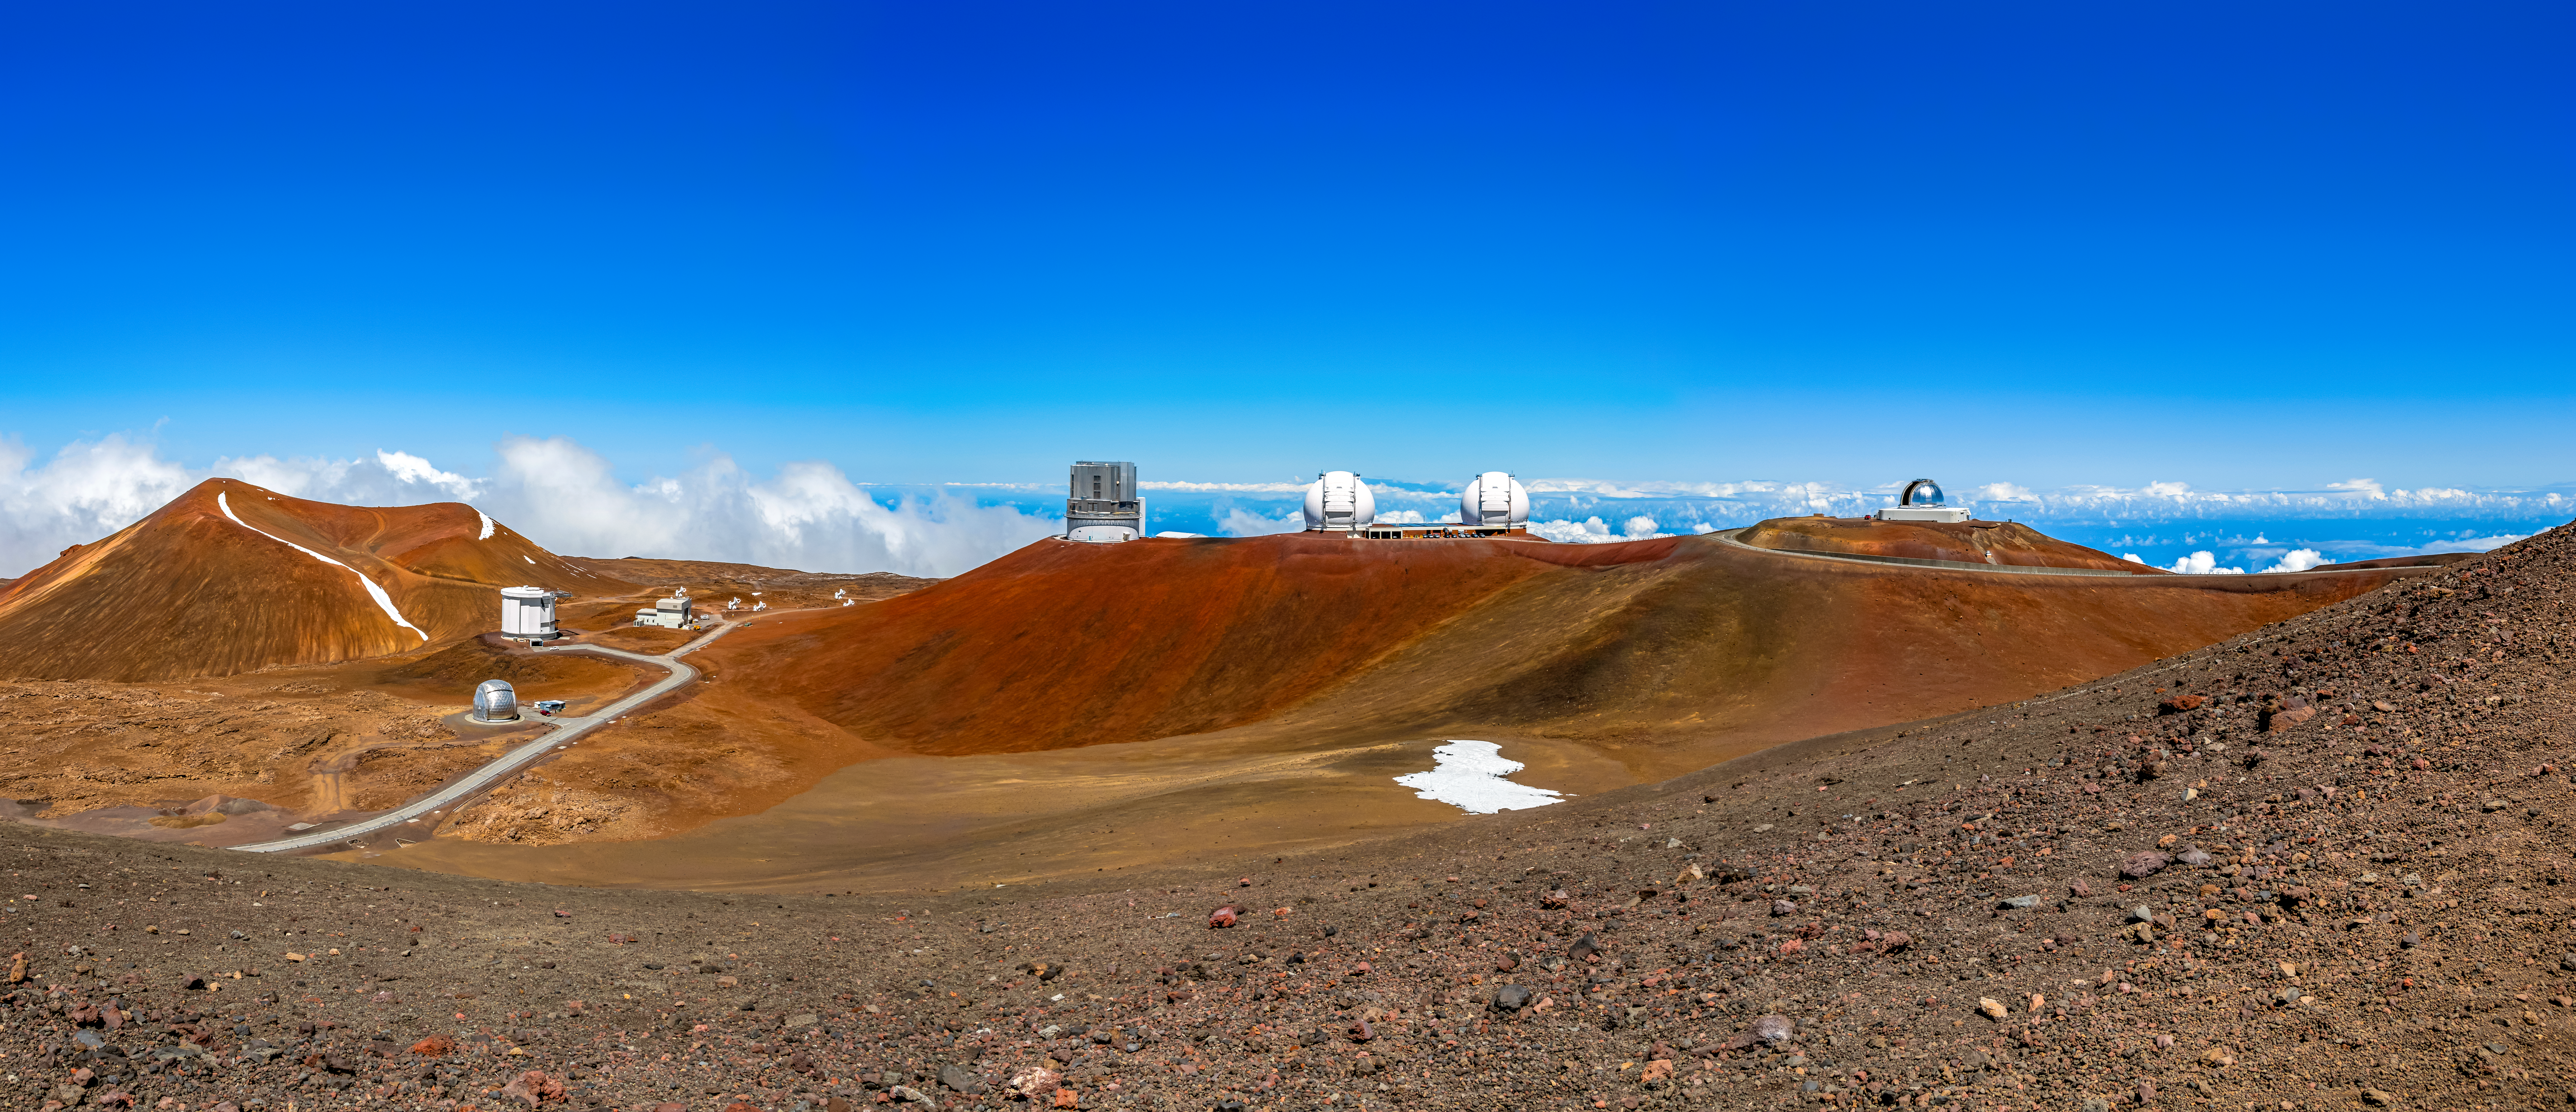

W. M. Keck Observatory

The W. M. Keck Observatory located near the summit of Maunakea, Hawaiʻi. To its left is the Subaru Telescope and to its right is the NASA Infrared Telescope Facility.

Credit: NOIRLab/NSF/AURA